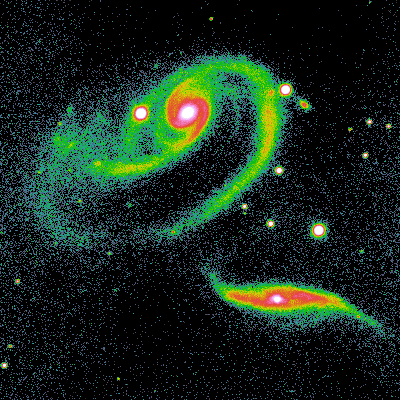

Interacting galaxies Arp 273

About this image This is a two-minute exposure taken on the night of September 26th 1994 (UT of observation 27/09/94:06:53) with the 1k detector. This photograph shows a region 160 arc seconds square. The brightness of the image has been converted to color (a technique called pseudo-color) in order to show the fainter regions (in dark blue to green) more clearly, while still not saturating the brighter regions (shown as red turning to white). Sky conditions during this phase of the commissioning were not ideal, and this image has a "seeing" measurement (average FWHM of several stars) of about 1.0 arc seconds. Orientation: N up, W to the left. About this object This interesting pair of interacting spiral galaxies was first described in the Catalogue of Peculiar Galaxies, compiled by Halton Arp in 1966. It is also pair number 64 in Igor Karachentsev's catalog of binary galaxies. The larger member is strongly tidally distorted, looking almost as though one side of the galaxy has been placed under a magnifying glass. The edge-on companion, however, retains a relatively undisturbed spiral disk, but has a luminous, heavily obscured but infrared-bright, star-burst nucleus. The nucleus of the large spiral, by way of a contrast, contains a low-ionization nuclear emission-line region (LINER), which is indicative of much less activity than the bright nuclear HII region of its companion. We thus see an interesting example of the very different responses that different galaxies can have to interaction with their companions: the large galaxy has a shredded disk but essentially nothing in its nucleus, while the small galaxy has an undisturbed disk but a very active nucleus. Location: 02 19.6 +39 14 (1970.0), constellation of Andromeda. Distance: approximately 200 million light-years.

Credit: WIYN/NOIRLab/NSF